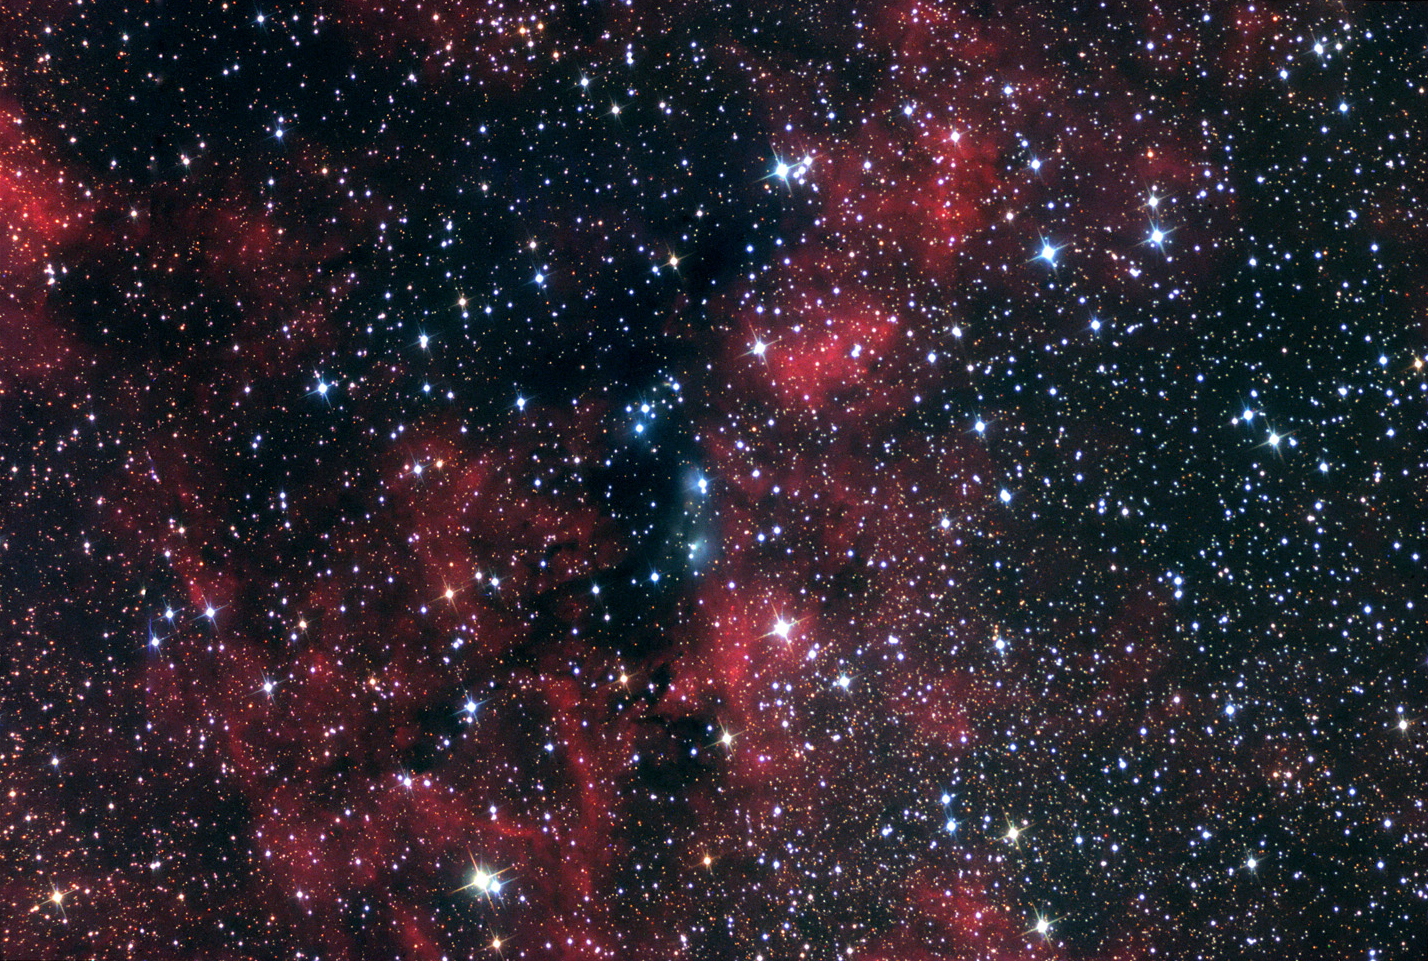

NGC 6914 Widefield

This emission and reflection nebula lies about 6000 lightyears away in the constellation Cygnus the Swan.

This image was taken as part of Advanced Observing Program (AOP) program at Kitt Peak Visitor Center during 2014.

Credit: KPNO/NOIRLab/NSF/AURA/John McQuillan/Adam Block